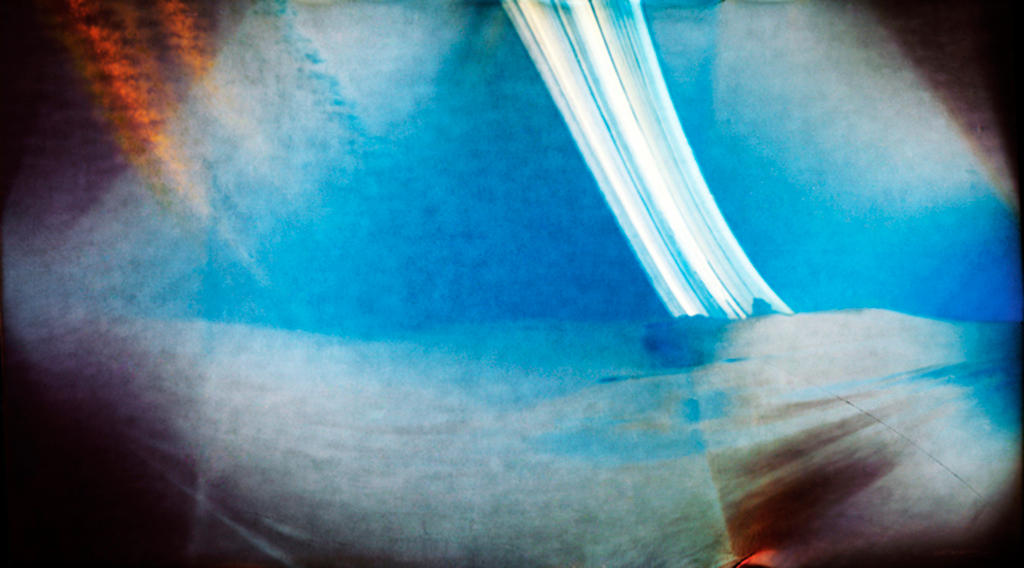

Solargraphy at La Silla

Solargraphy, the art of using a single long-term exposure with a pinhole camera to photograph the movement of the Sun over the course of many weeks, helps show just why the La Silla Observatory is one of the best in the world. The white streaks across the top of the image are the Sun’s progress across the sky over the whole period. When clouds come between the Sun and the camera, breaks in the streak form but, as can be seen here, almost no clouds obscured the sky during the entire exposure. Perfect astronomy weather in other words!

The idea for creating the solargraphs at ESO’s telescopes came from Bob Fosbury, an astronomer based at ESO headquarters in Germany, after learning about the technique from Finnish artist Tarja Trygg. Trygg provided cameras — basically cylinders with a hole and a piece of unexposed photographic paper mounted along the inner wall — and Fosbury had Observatory director Andreas Kaufer deliver the cameras, known as “cans”, to ESO’s observatory sites in Chile and then collect them four months later for final processing by Trygg. The cameras on La Silla were mounted and dismounted by Peter Sinclaire who also took a number of comparison photographs which allowed identification of the objects seen in the solargraph.

The colours appearing in this pinhole camera picture are not related to the actual colours of the scene. The colour comes from the appearance of finely divided metallic silver growing on silver halide grains. With solargraphic images, the photographic paper is not developed but simply scanned with a normal colour scanner after exposure and then “inverted” — switched from negative to positive — in the computer. This reveals the latent image, which in a normal photograph consists of around ten silver atoms per billion atoms of silver halide grain and is usually invisible. On continued exposure however, the latent image clumps grow so that the first visible signs of an image are yellowish, which then darkens to sepia and finally to a maroonish-brown hue as the particle size increases. Eventually the maximum exposure produces a slate grey shade.

In this solargraph you can see curved reflections of the solar image forming a “caustic” about one third of the way across the image. Such effects are common in solargraphs when the Sun is near the edge of the field and are created by reflections from the white paper where the photographic paper departs from a circle and flattens near its ends.

Credit: ESO/R. Fosbury/T. Trygg/G. Hüdepohl (atacamaphoto.com)/A. Kaufer